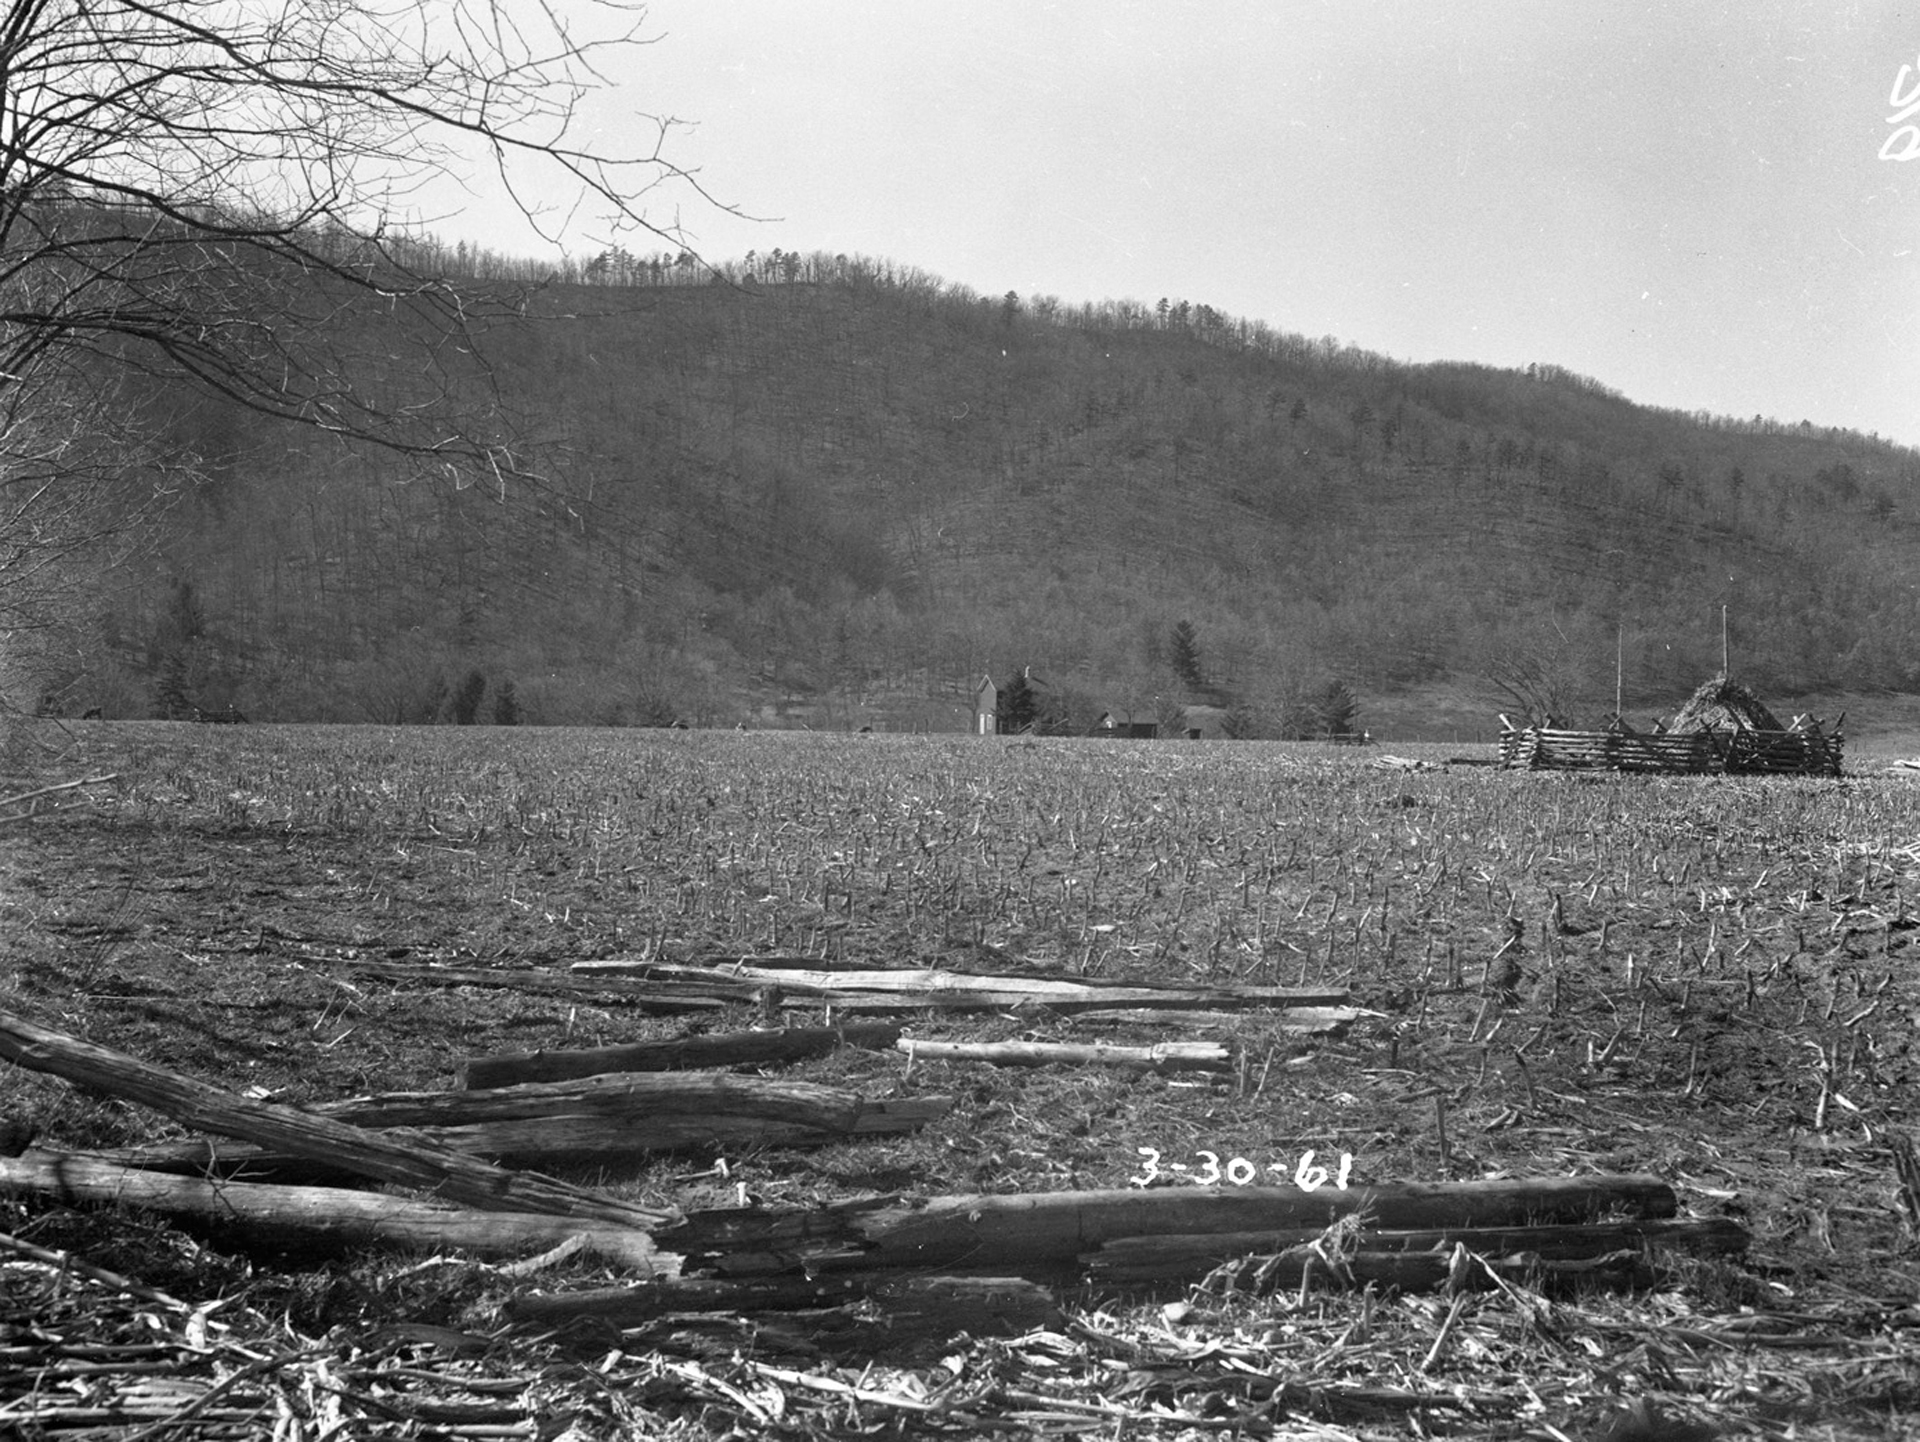

Future Home of a Giant

This was the building site for the 300-foot telescope at Green Bank. The mound at far right contains the corn stalks from the field, fenced to keep animals out.

Credit: NRAO/AUI/NSF